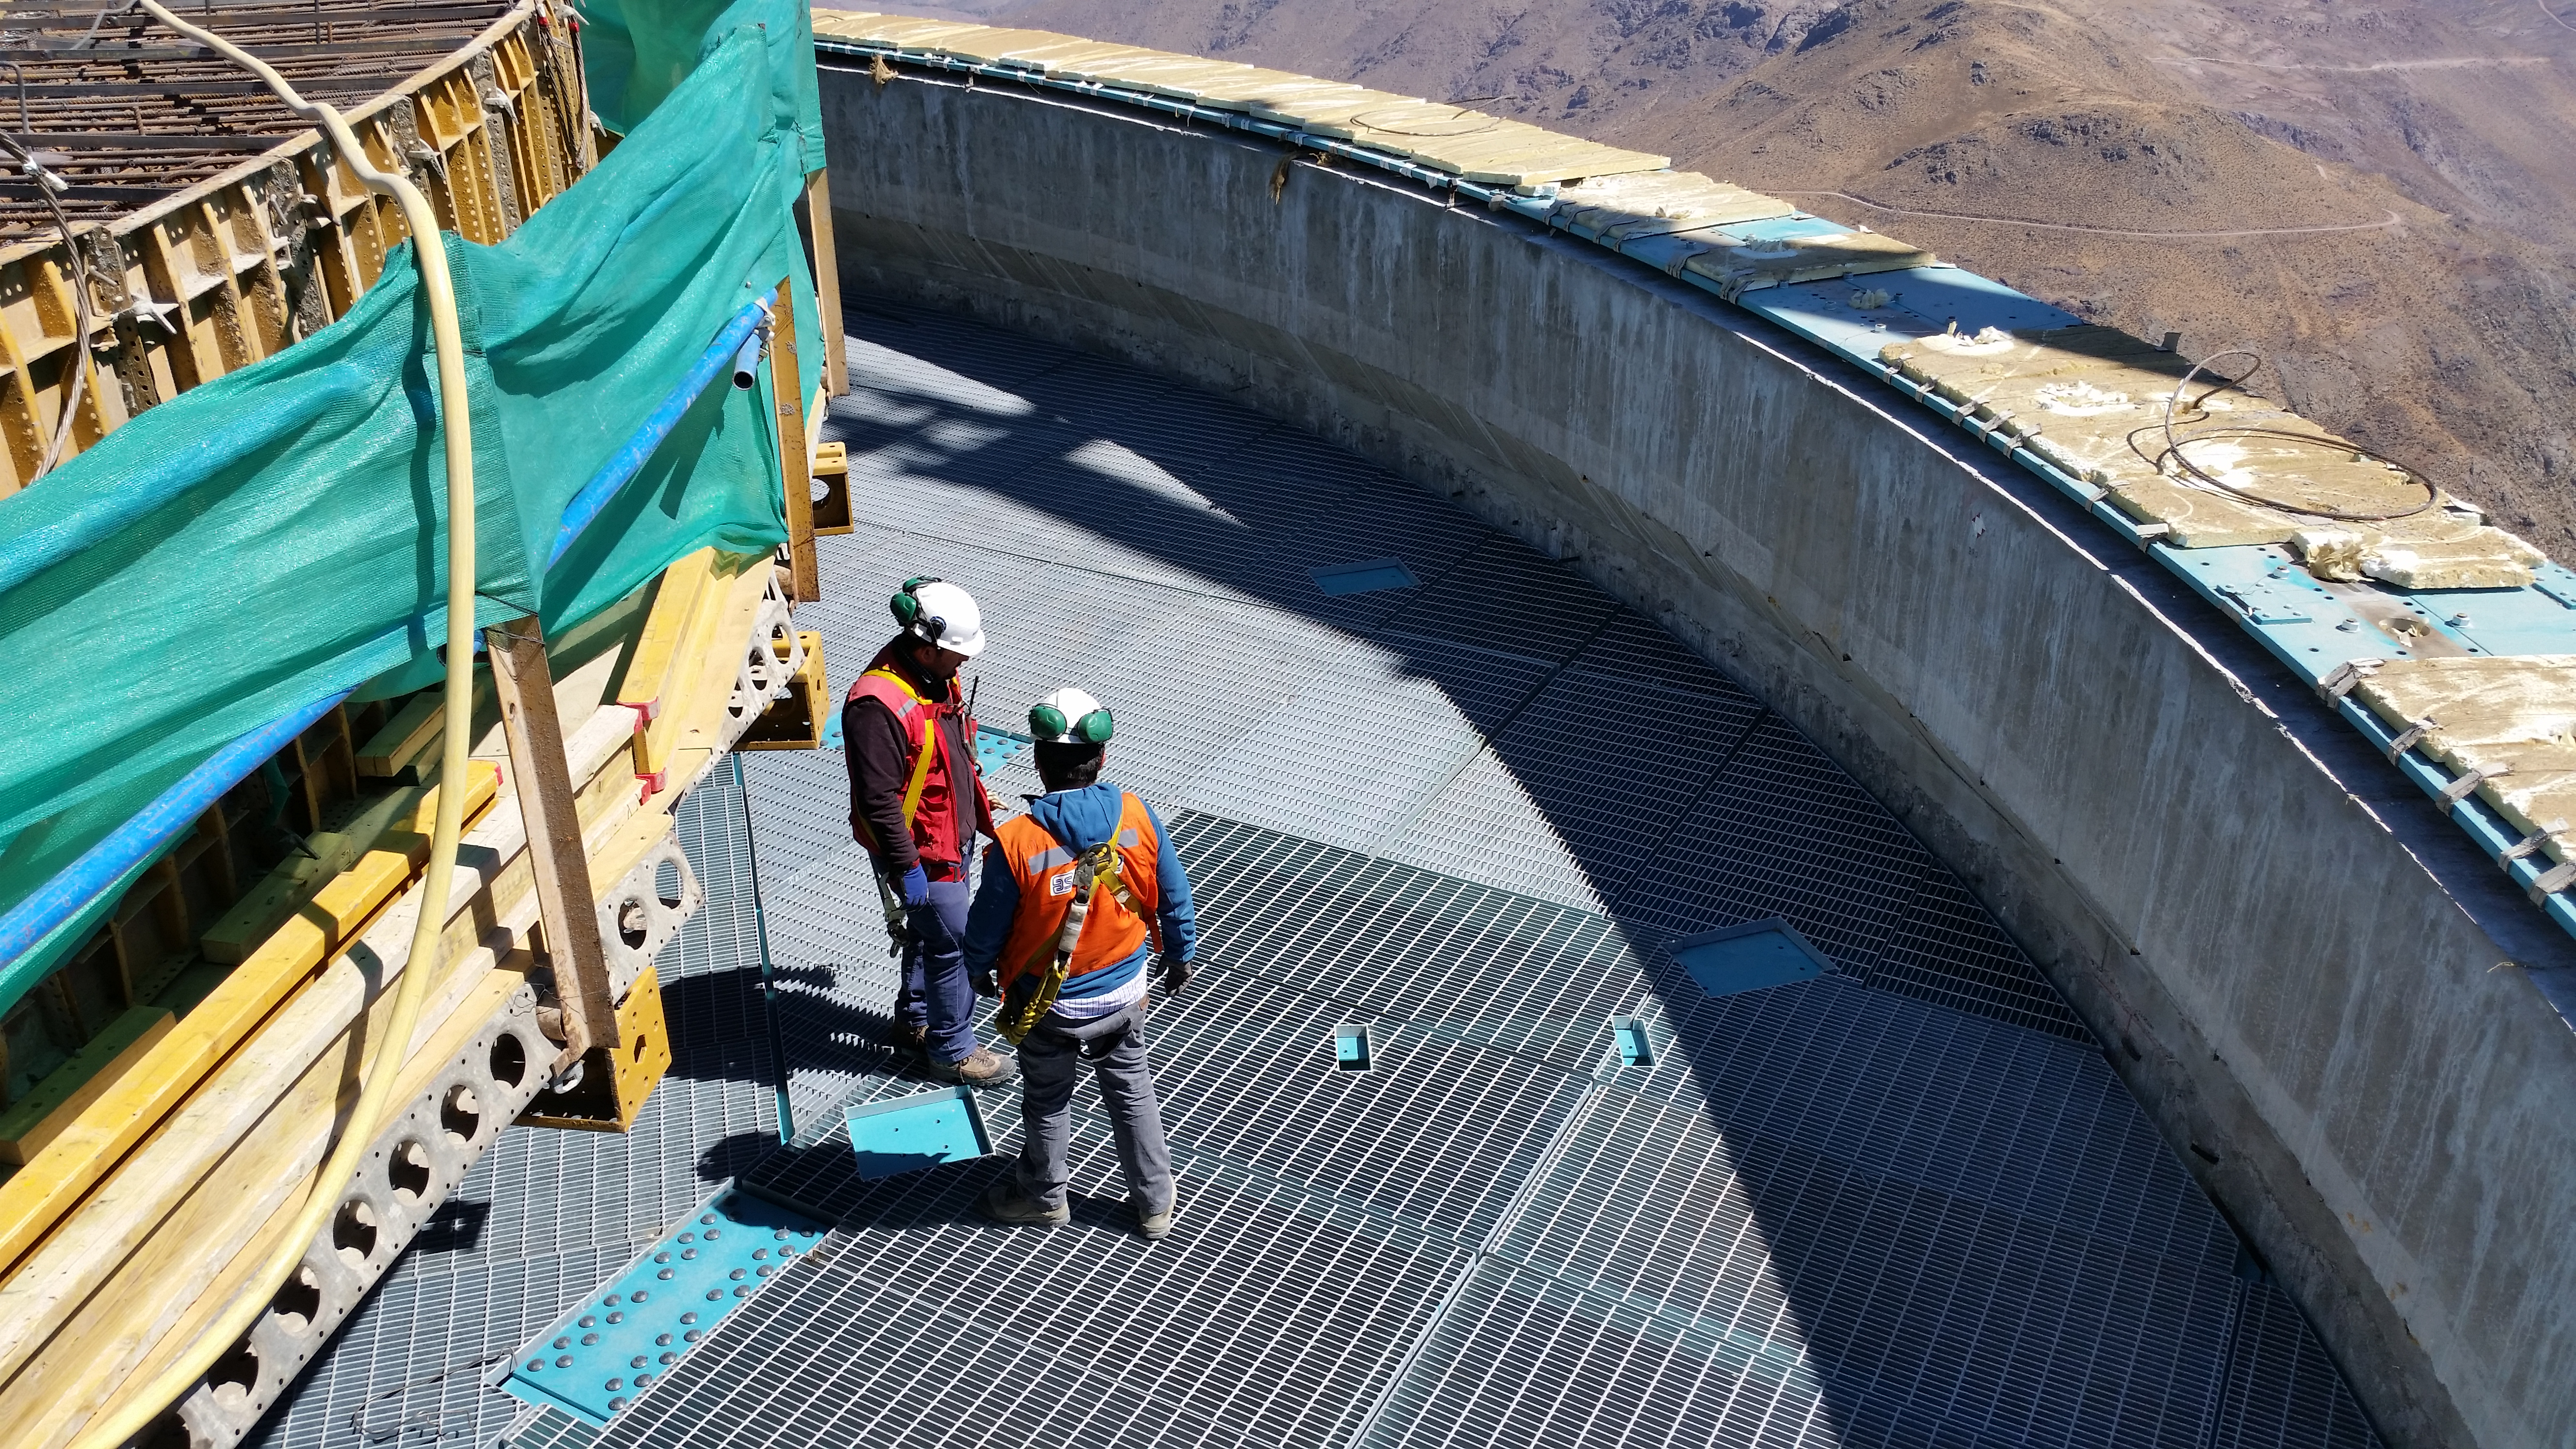

The seventh level gets flooring.

The seventh level gets flooring.

Credit: Rubin Observatory/NSF/AURA